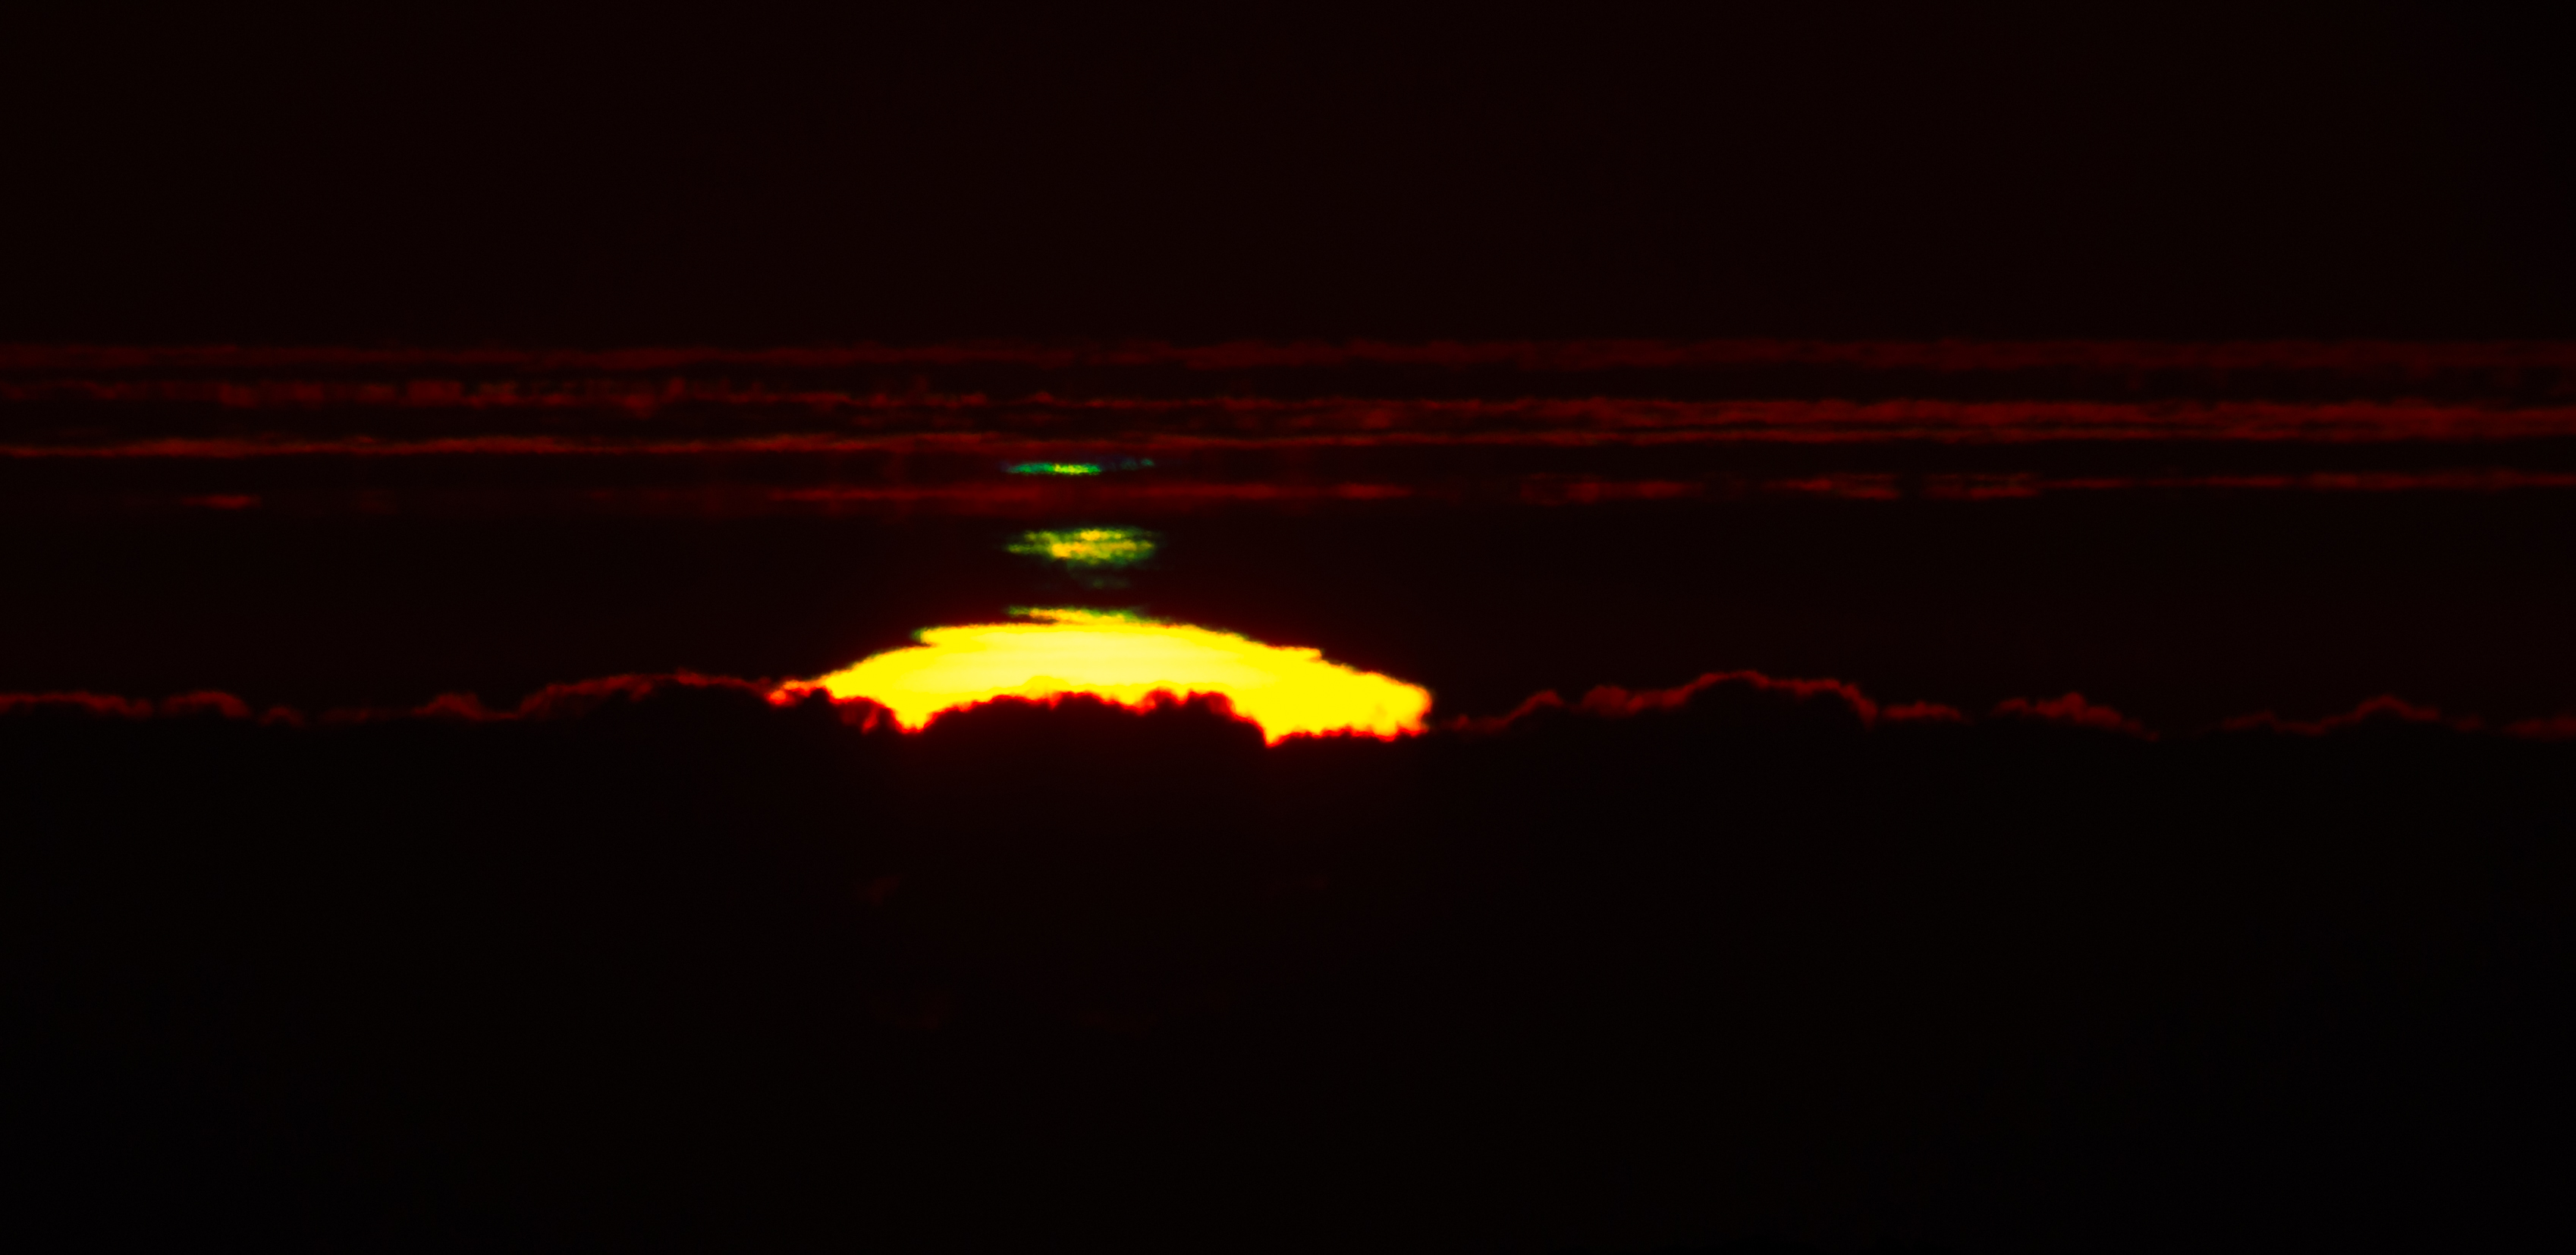

Summit Multimedia Visit 2017

In March 2017 a multimedia team visited Cerro Pachón to document LSST Facility construction. More details are at https://www.lsst.org/news/cerro-pach%C3%B3n-goes-hollywood.

Credit: M. Park/Inigo Films/Rubin Observatory/ NSF/ AURA